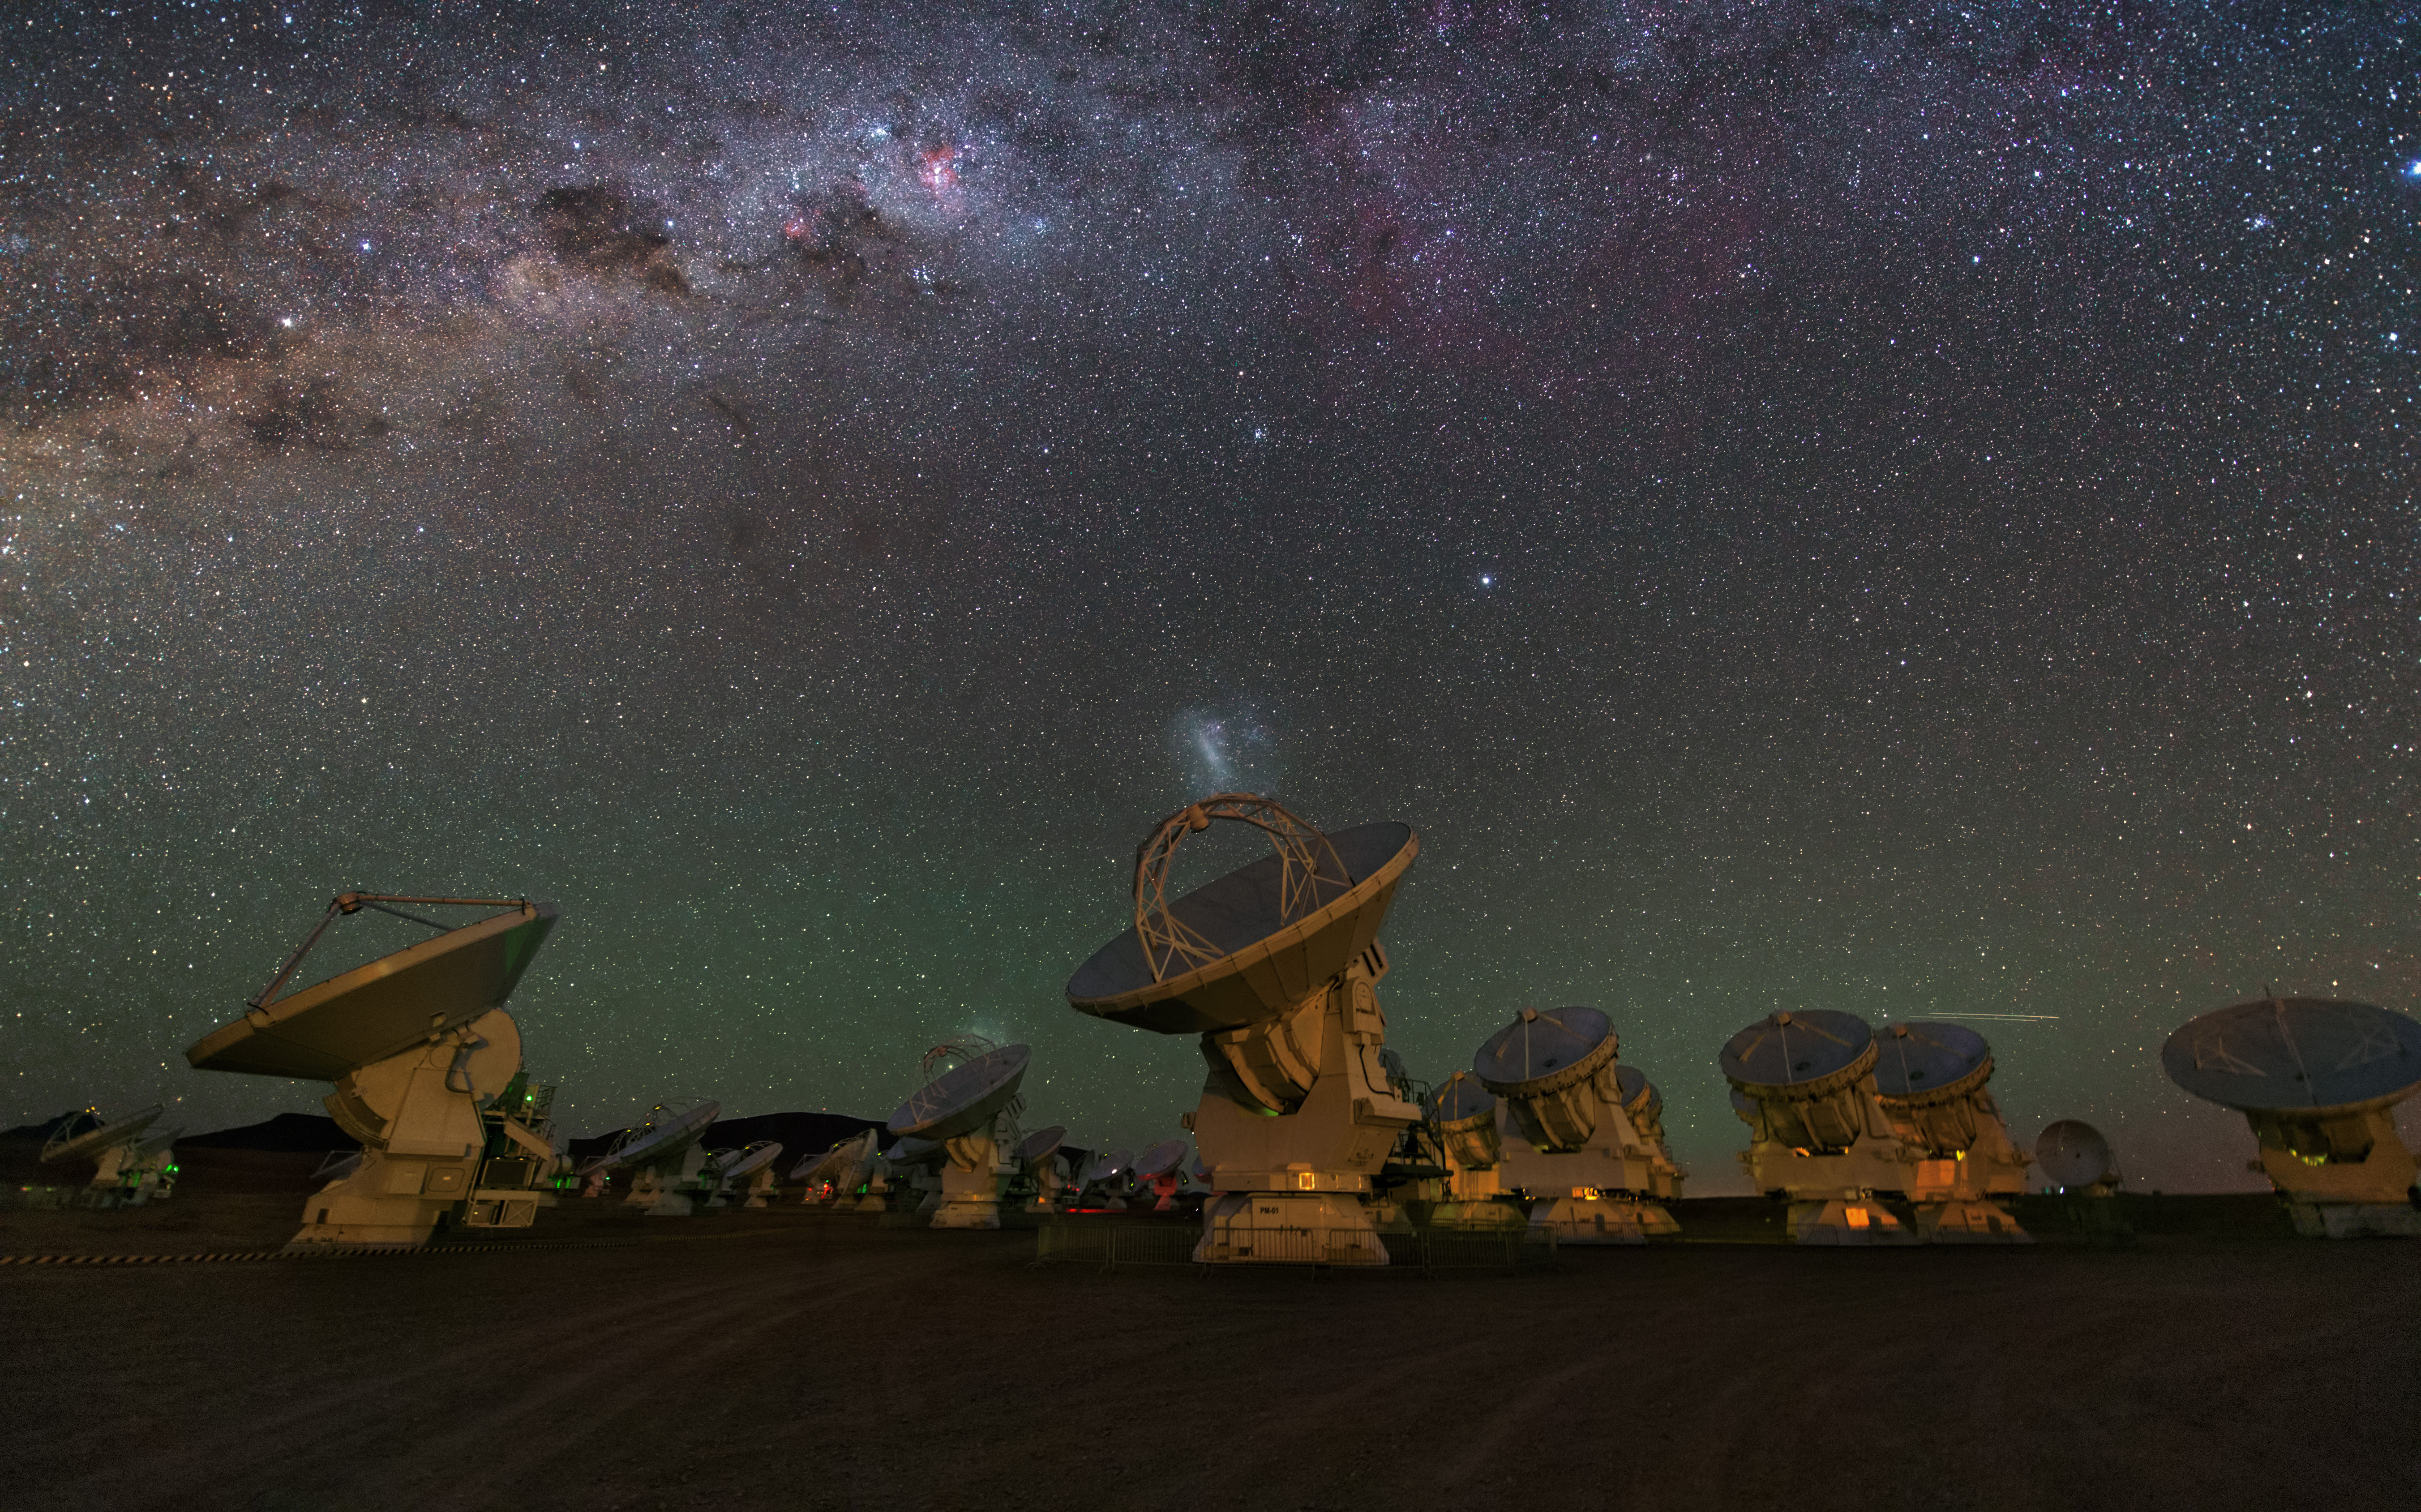

Se recolectó un grupo completo de antenas de ALMA

A whole group of ALMA antennas was collected on this HD image, while they are observing the night sky.

Credit: Y. Beletsky (ESO)